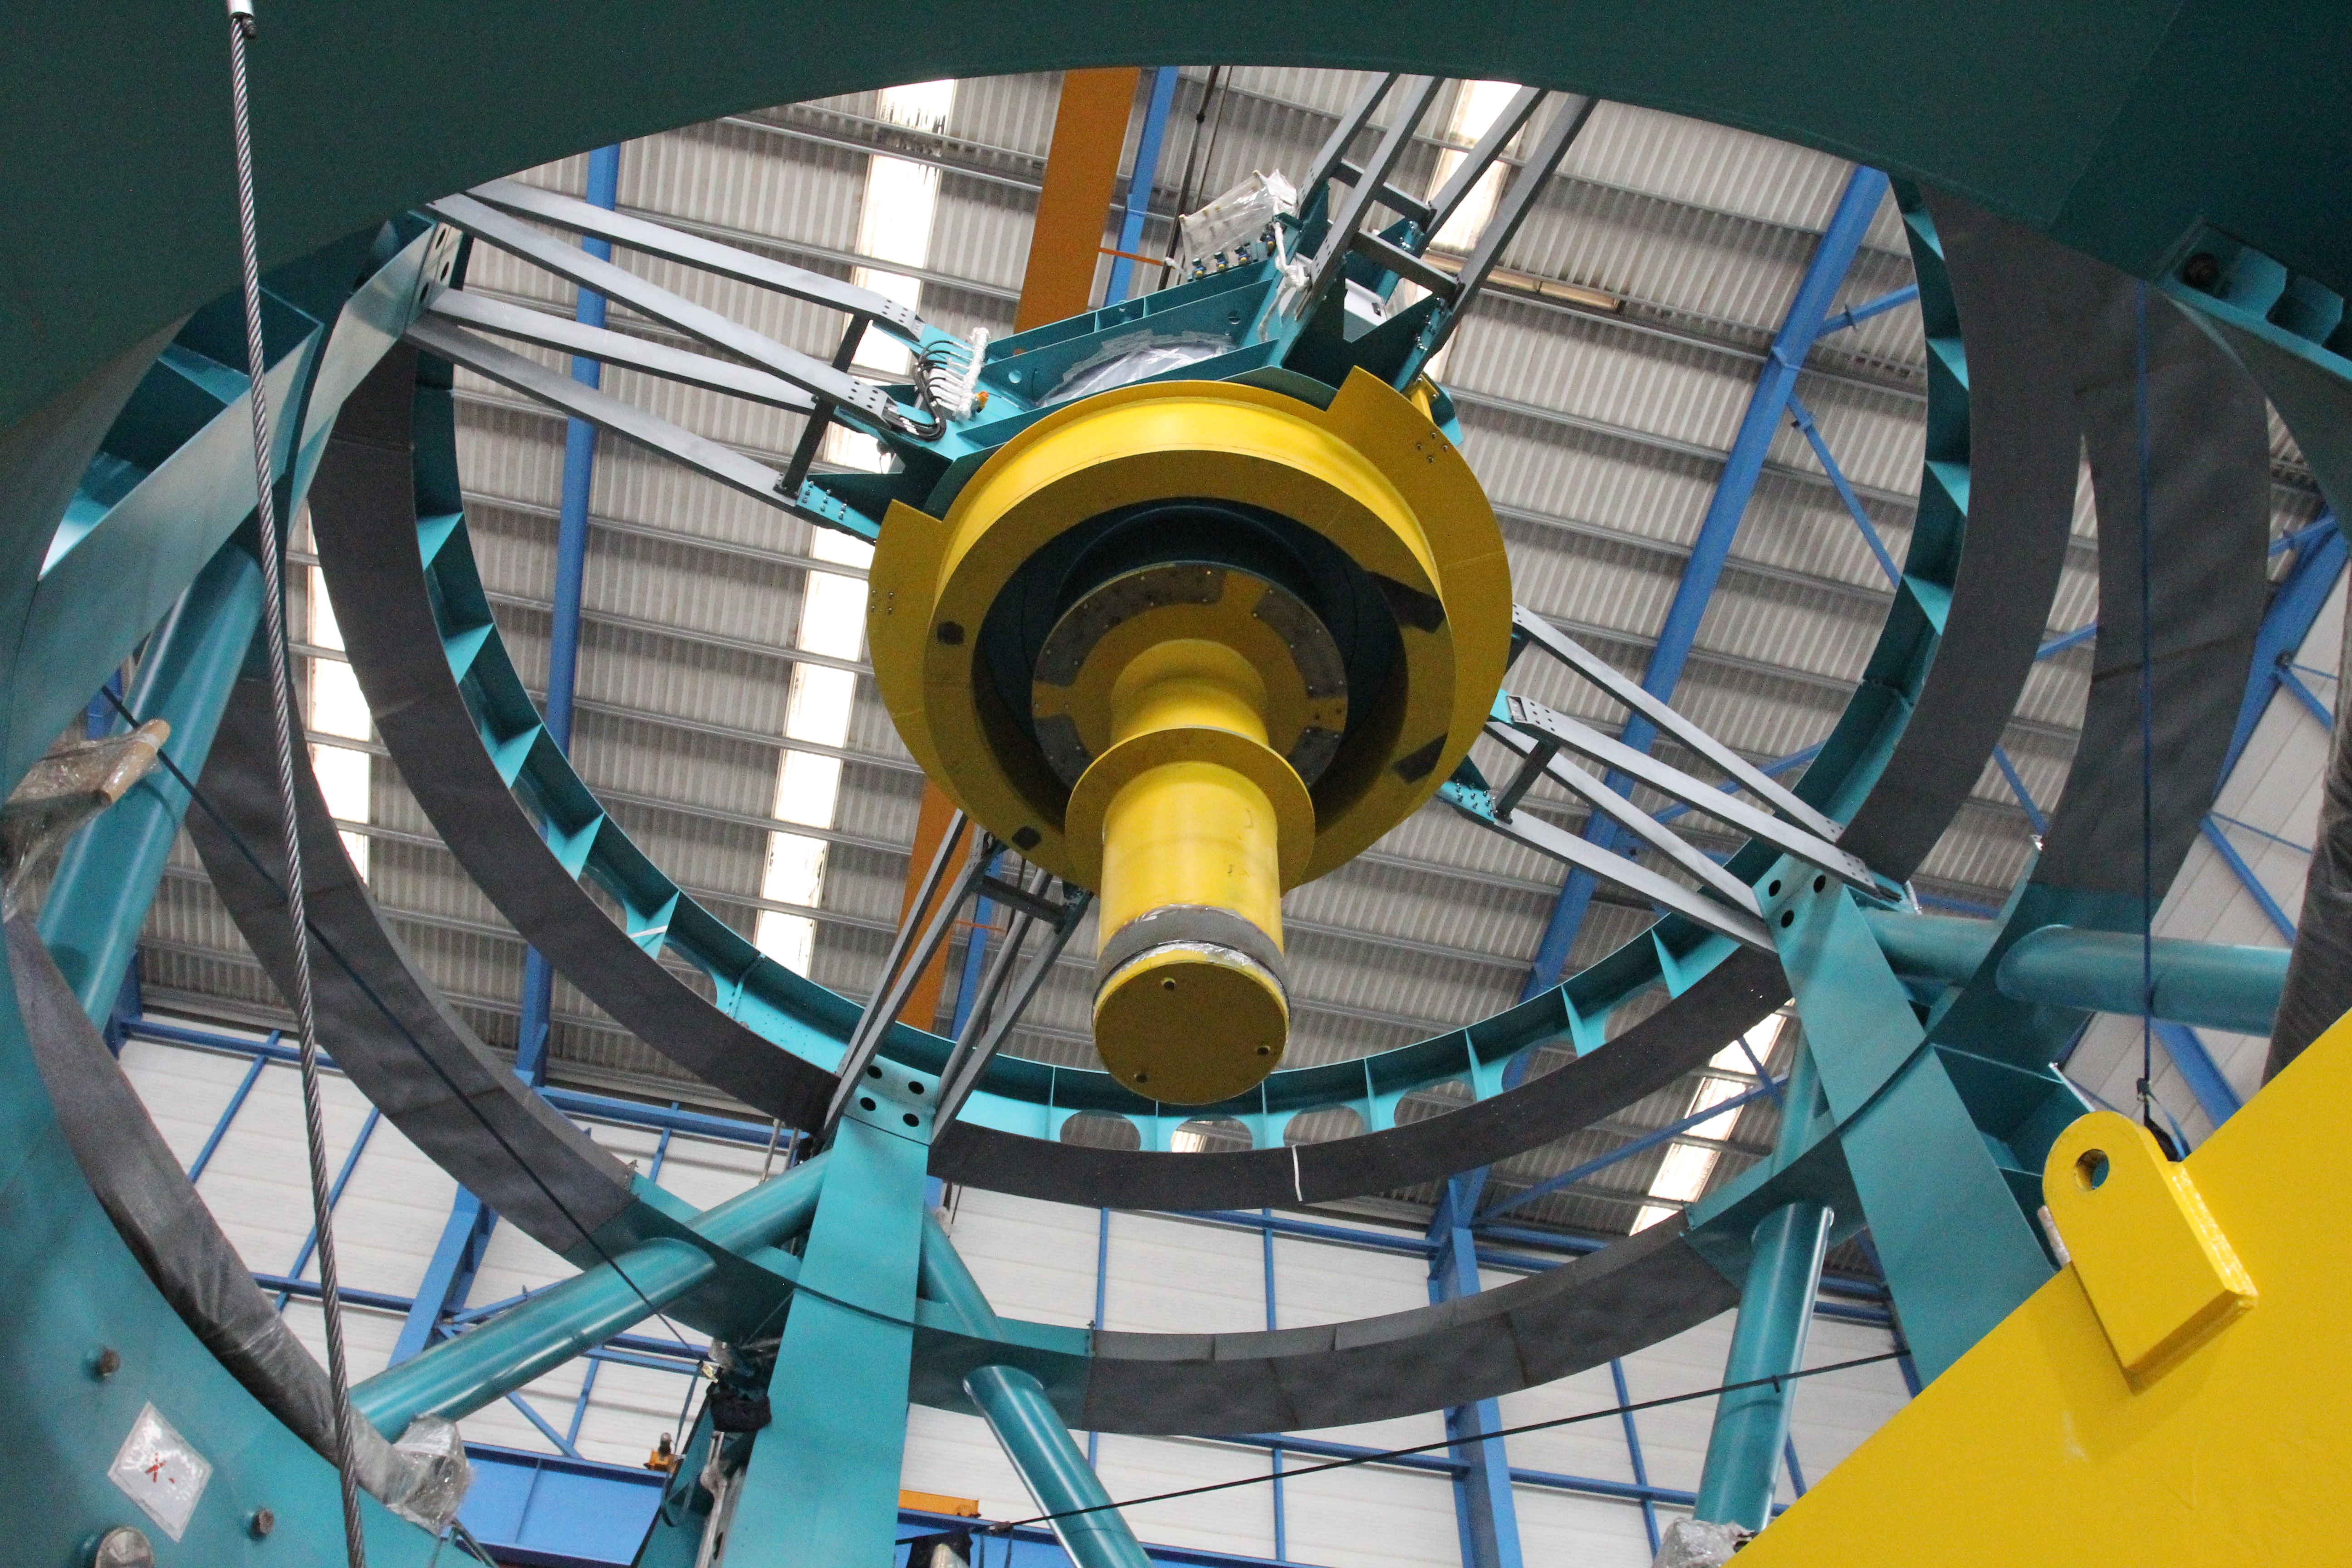

TMA Safety Review

An LSST team spent 5 days in Spain last month conducting a thorough safety review of the Telescope Mount Assembly (TMA) at the facility of vendor Asturfeito. LSST Safety Manager Chuck Gessner, Telescope and Site Technical Manager Shawn Callahan, Senior Systems Engineer Austin Roberts, and Lead Electrical Engineer Oliver Wiecha inspected the numerous safety features included in the TMA, and reviewed the procedures by which the group of vendors responsible for building the TMA (referred to as UTE) will verify that the hazard mitigations meet LSST requirements. The team determined that although there are still actions that must be completed by the vendors before the TMA ships to Chile (currently scheduled for November 2018), everything is on track to be finished in time. At the conclusion of the review, Asturfeito and designer Empresarios Agrupados (EA) were given approval to begin Factory Acceptance Testing for the TMA.

Credit: Rubin Observatory/NSF/AURA